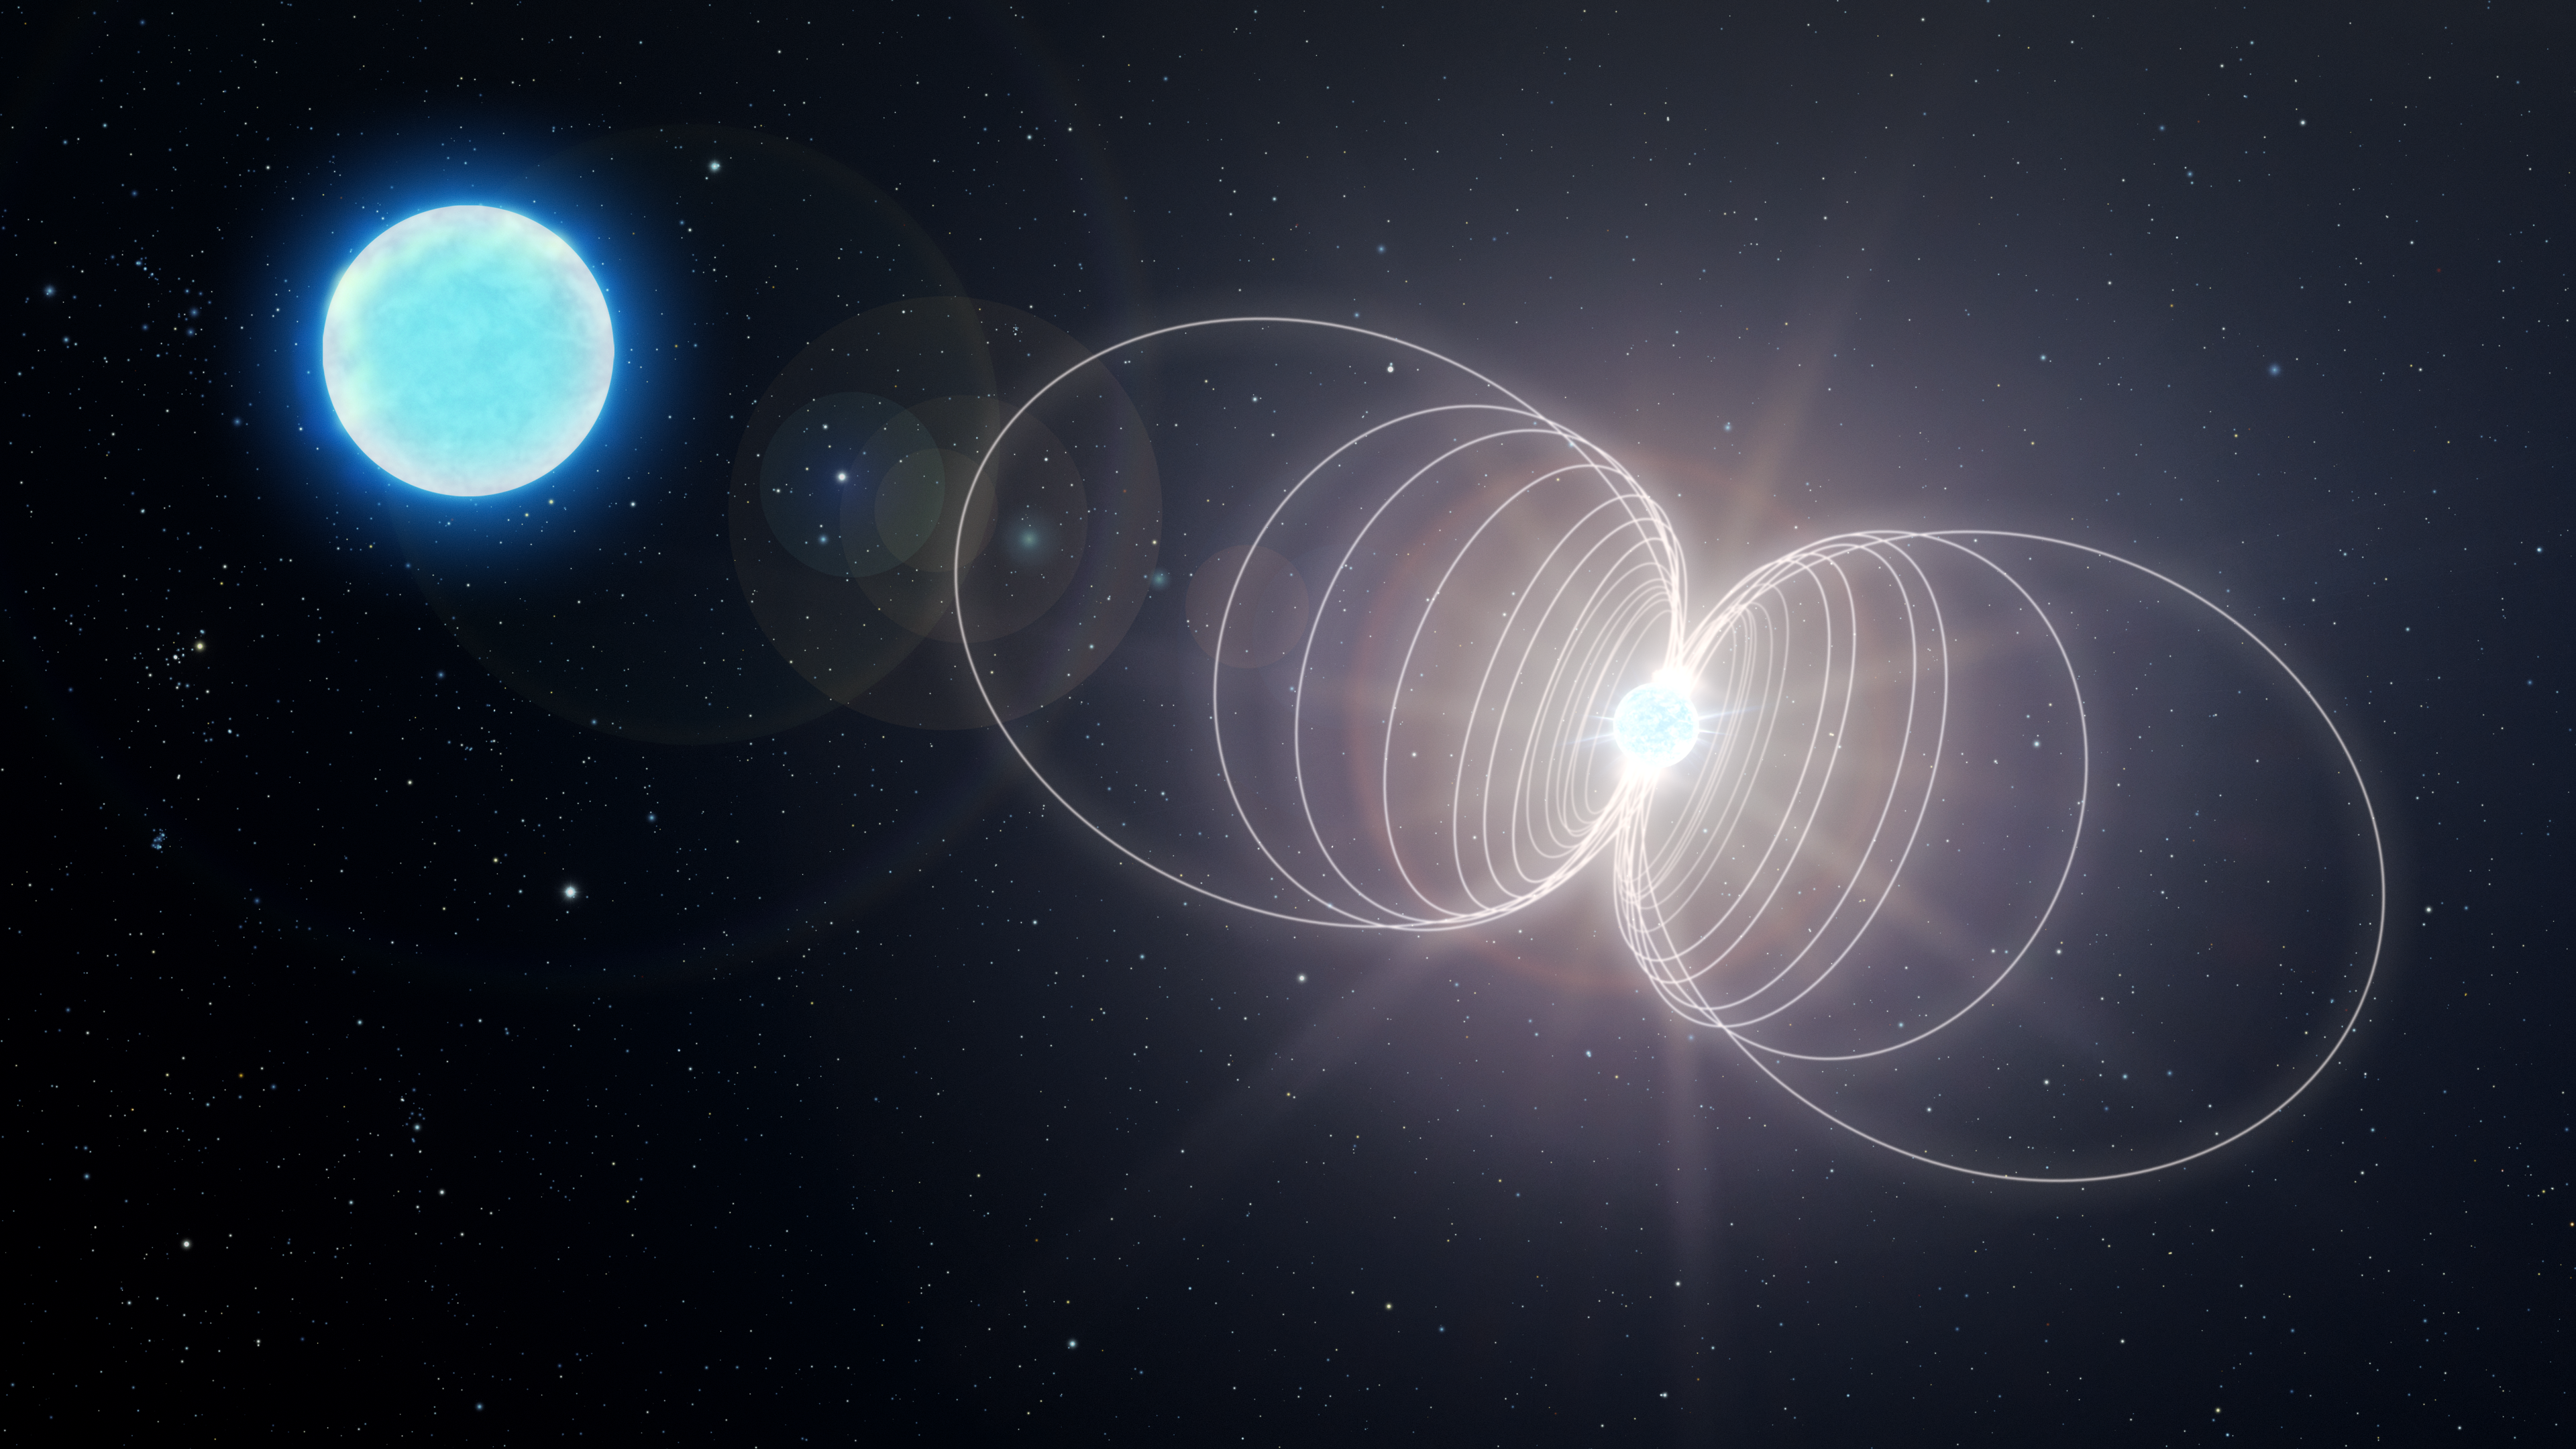

Artist Impression of Newly Formed Magentar

A team of researchers, including NOIRLab astronomer André-Nicolas Chené, has found a highly unusual star that may become one of the most magnetic objects in the Universe: a variant of a neutron star known as a magnetar. This finding marks the discovery of a new type of astronomical object — a massive magnetic helium star — and sheds light on the origin of magnetars.

This artist's impression illustrates the ultimate fate of HD 45166 after its core has collapsed, resulting in a neutron star with a magnetic field of around 100 trillion gauss — the most powerful type of magnet in the Universe.

Credit: NOIRLab/AURA/NSF/P. Marenfeld/M. Zamani